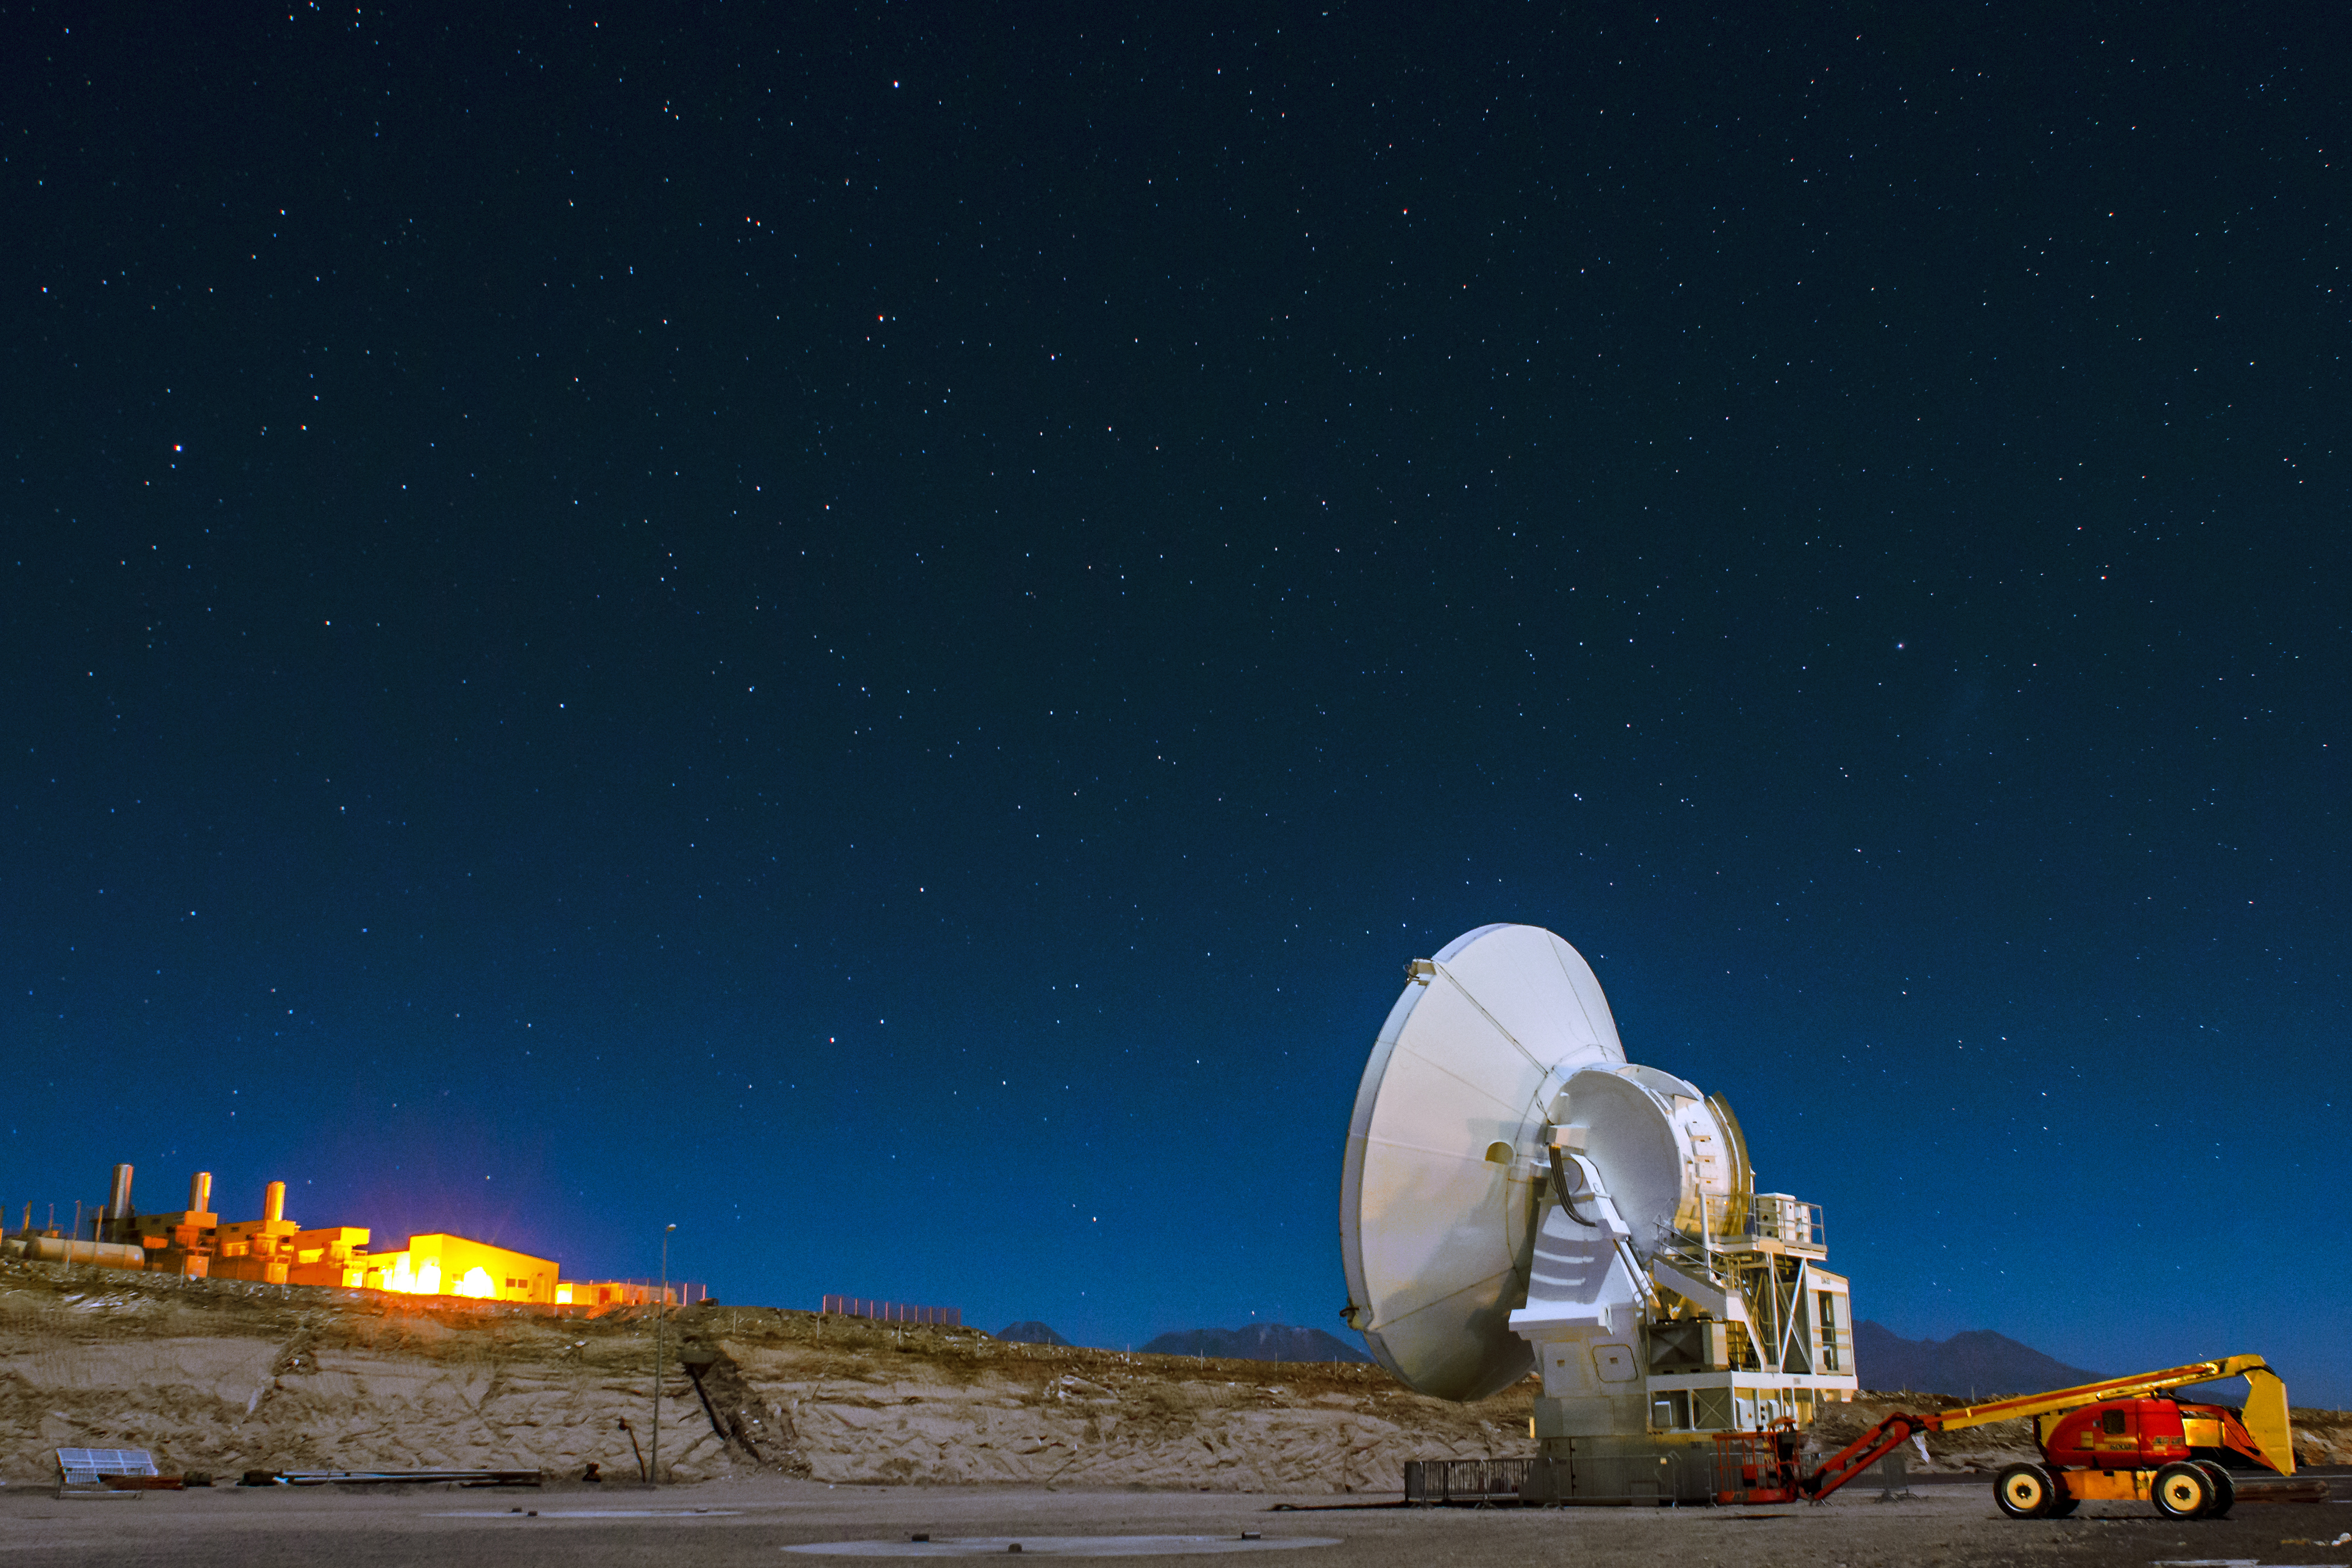

ALMA OSF and the buildings

This image was taken at the ALMA OSF and the buildings in the background are the turbines of the ALMA power system.

Credit: Sergio Otárola - ALMA (ESO/NAOJ/NRAO)